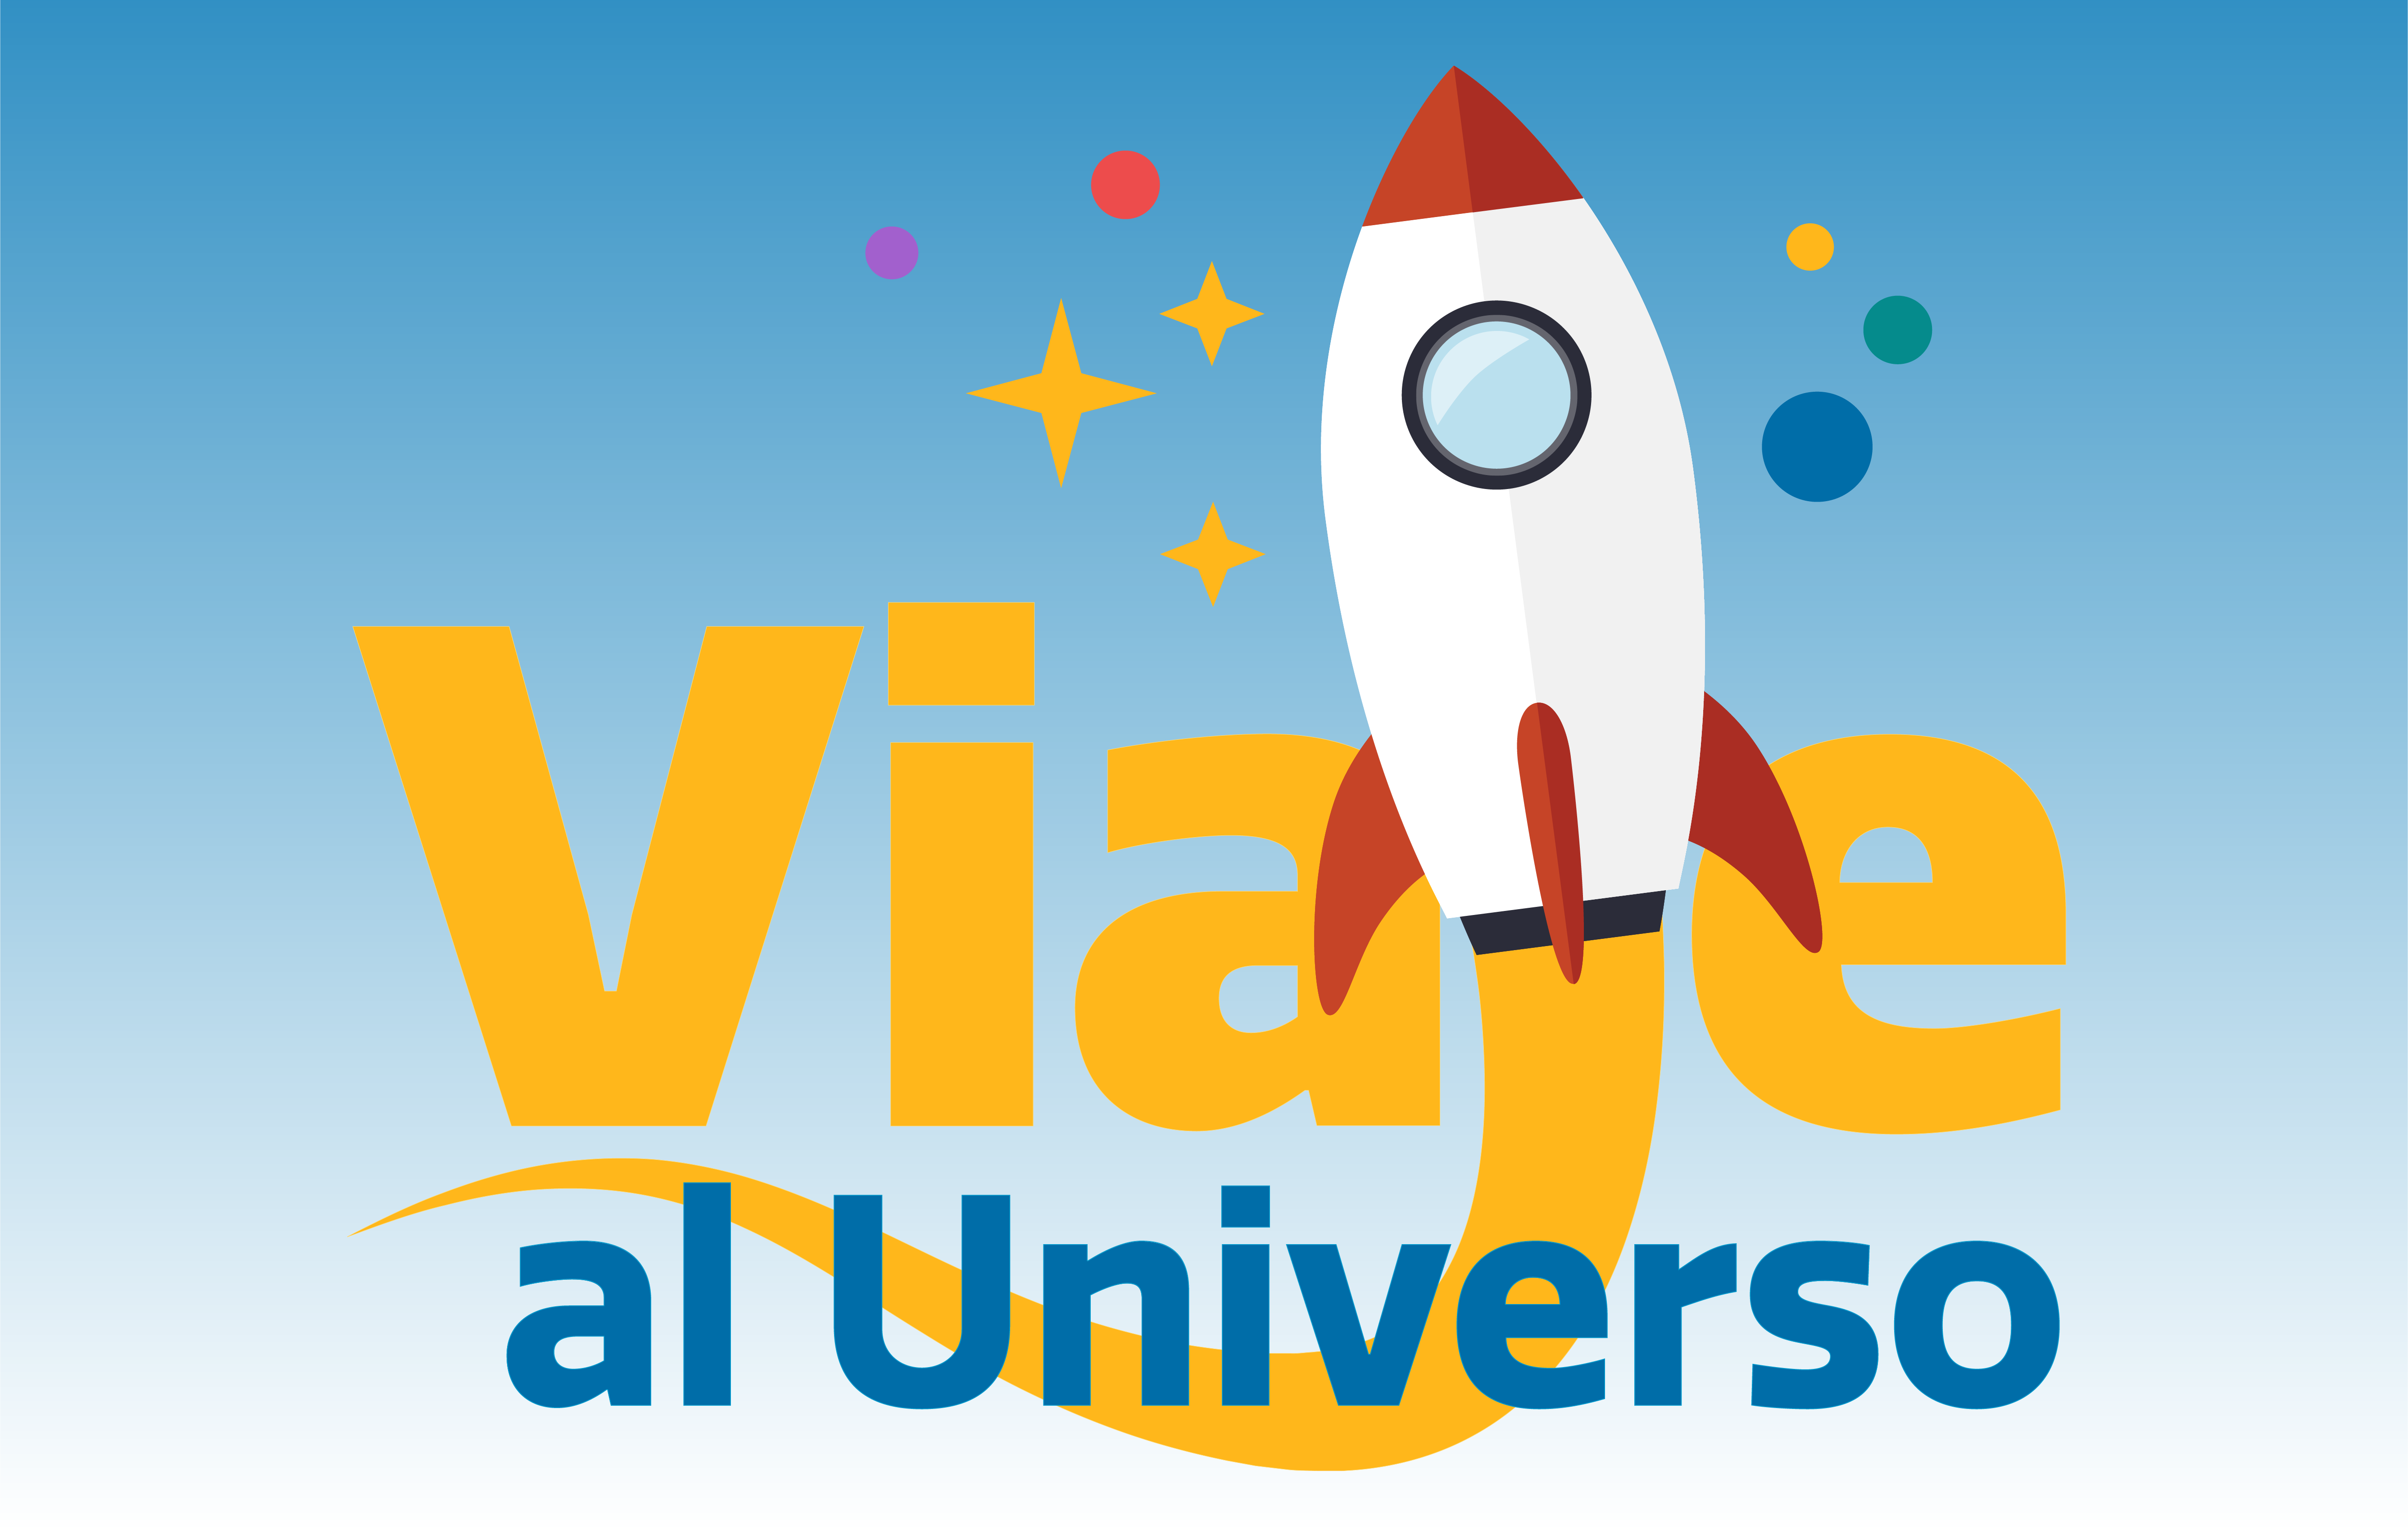

Viaje al Universo

Key visual for the Viaje al Universo event in Chile, October 2020.

Credit: NOIRLab